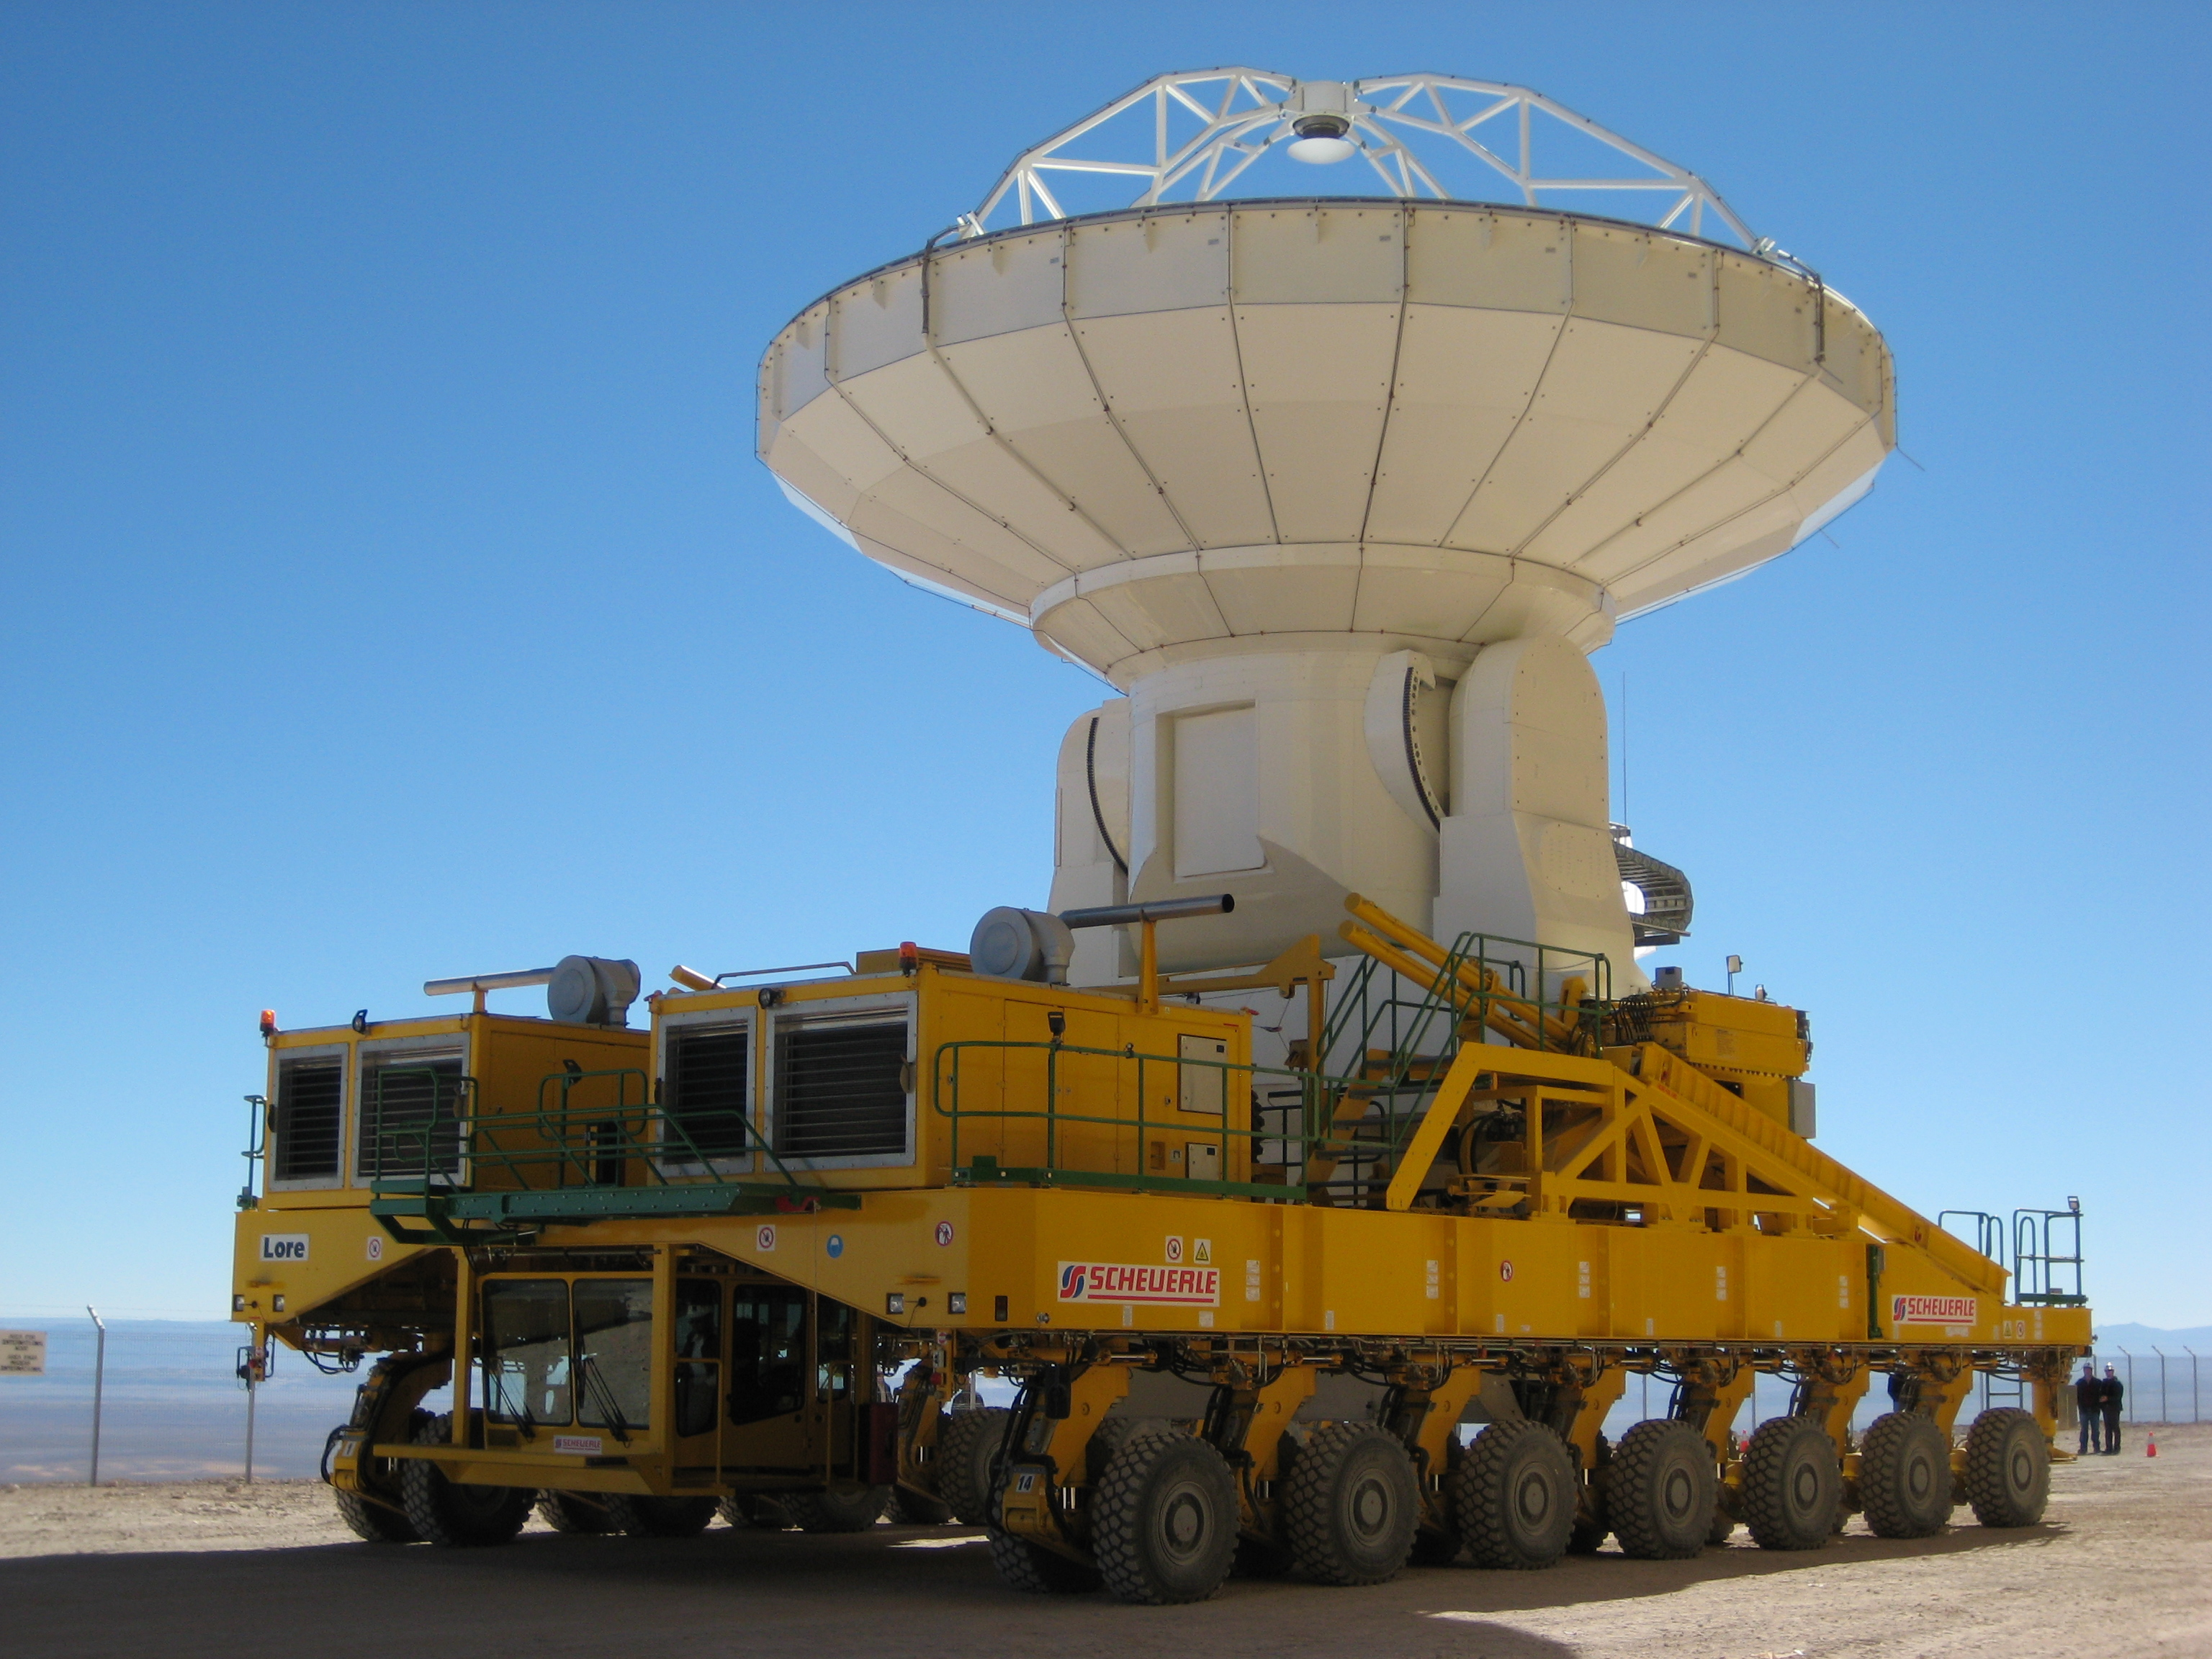

Moving an ALMA antenna

The first successful movement of an ALMA antenna took place at the Operations Support Facility (OSF) on 8 July 2008. The antenna transporter "Lore", one of the two units manufactured by Scheuerle under contract by ESO and delivered recently at the OSF, has been used to move one 12-m antenna from their site erection facility to an external antenna pad for sky testing.

Credit: ESO/P.Martinez